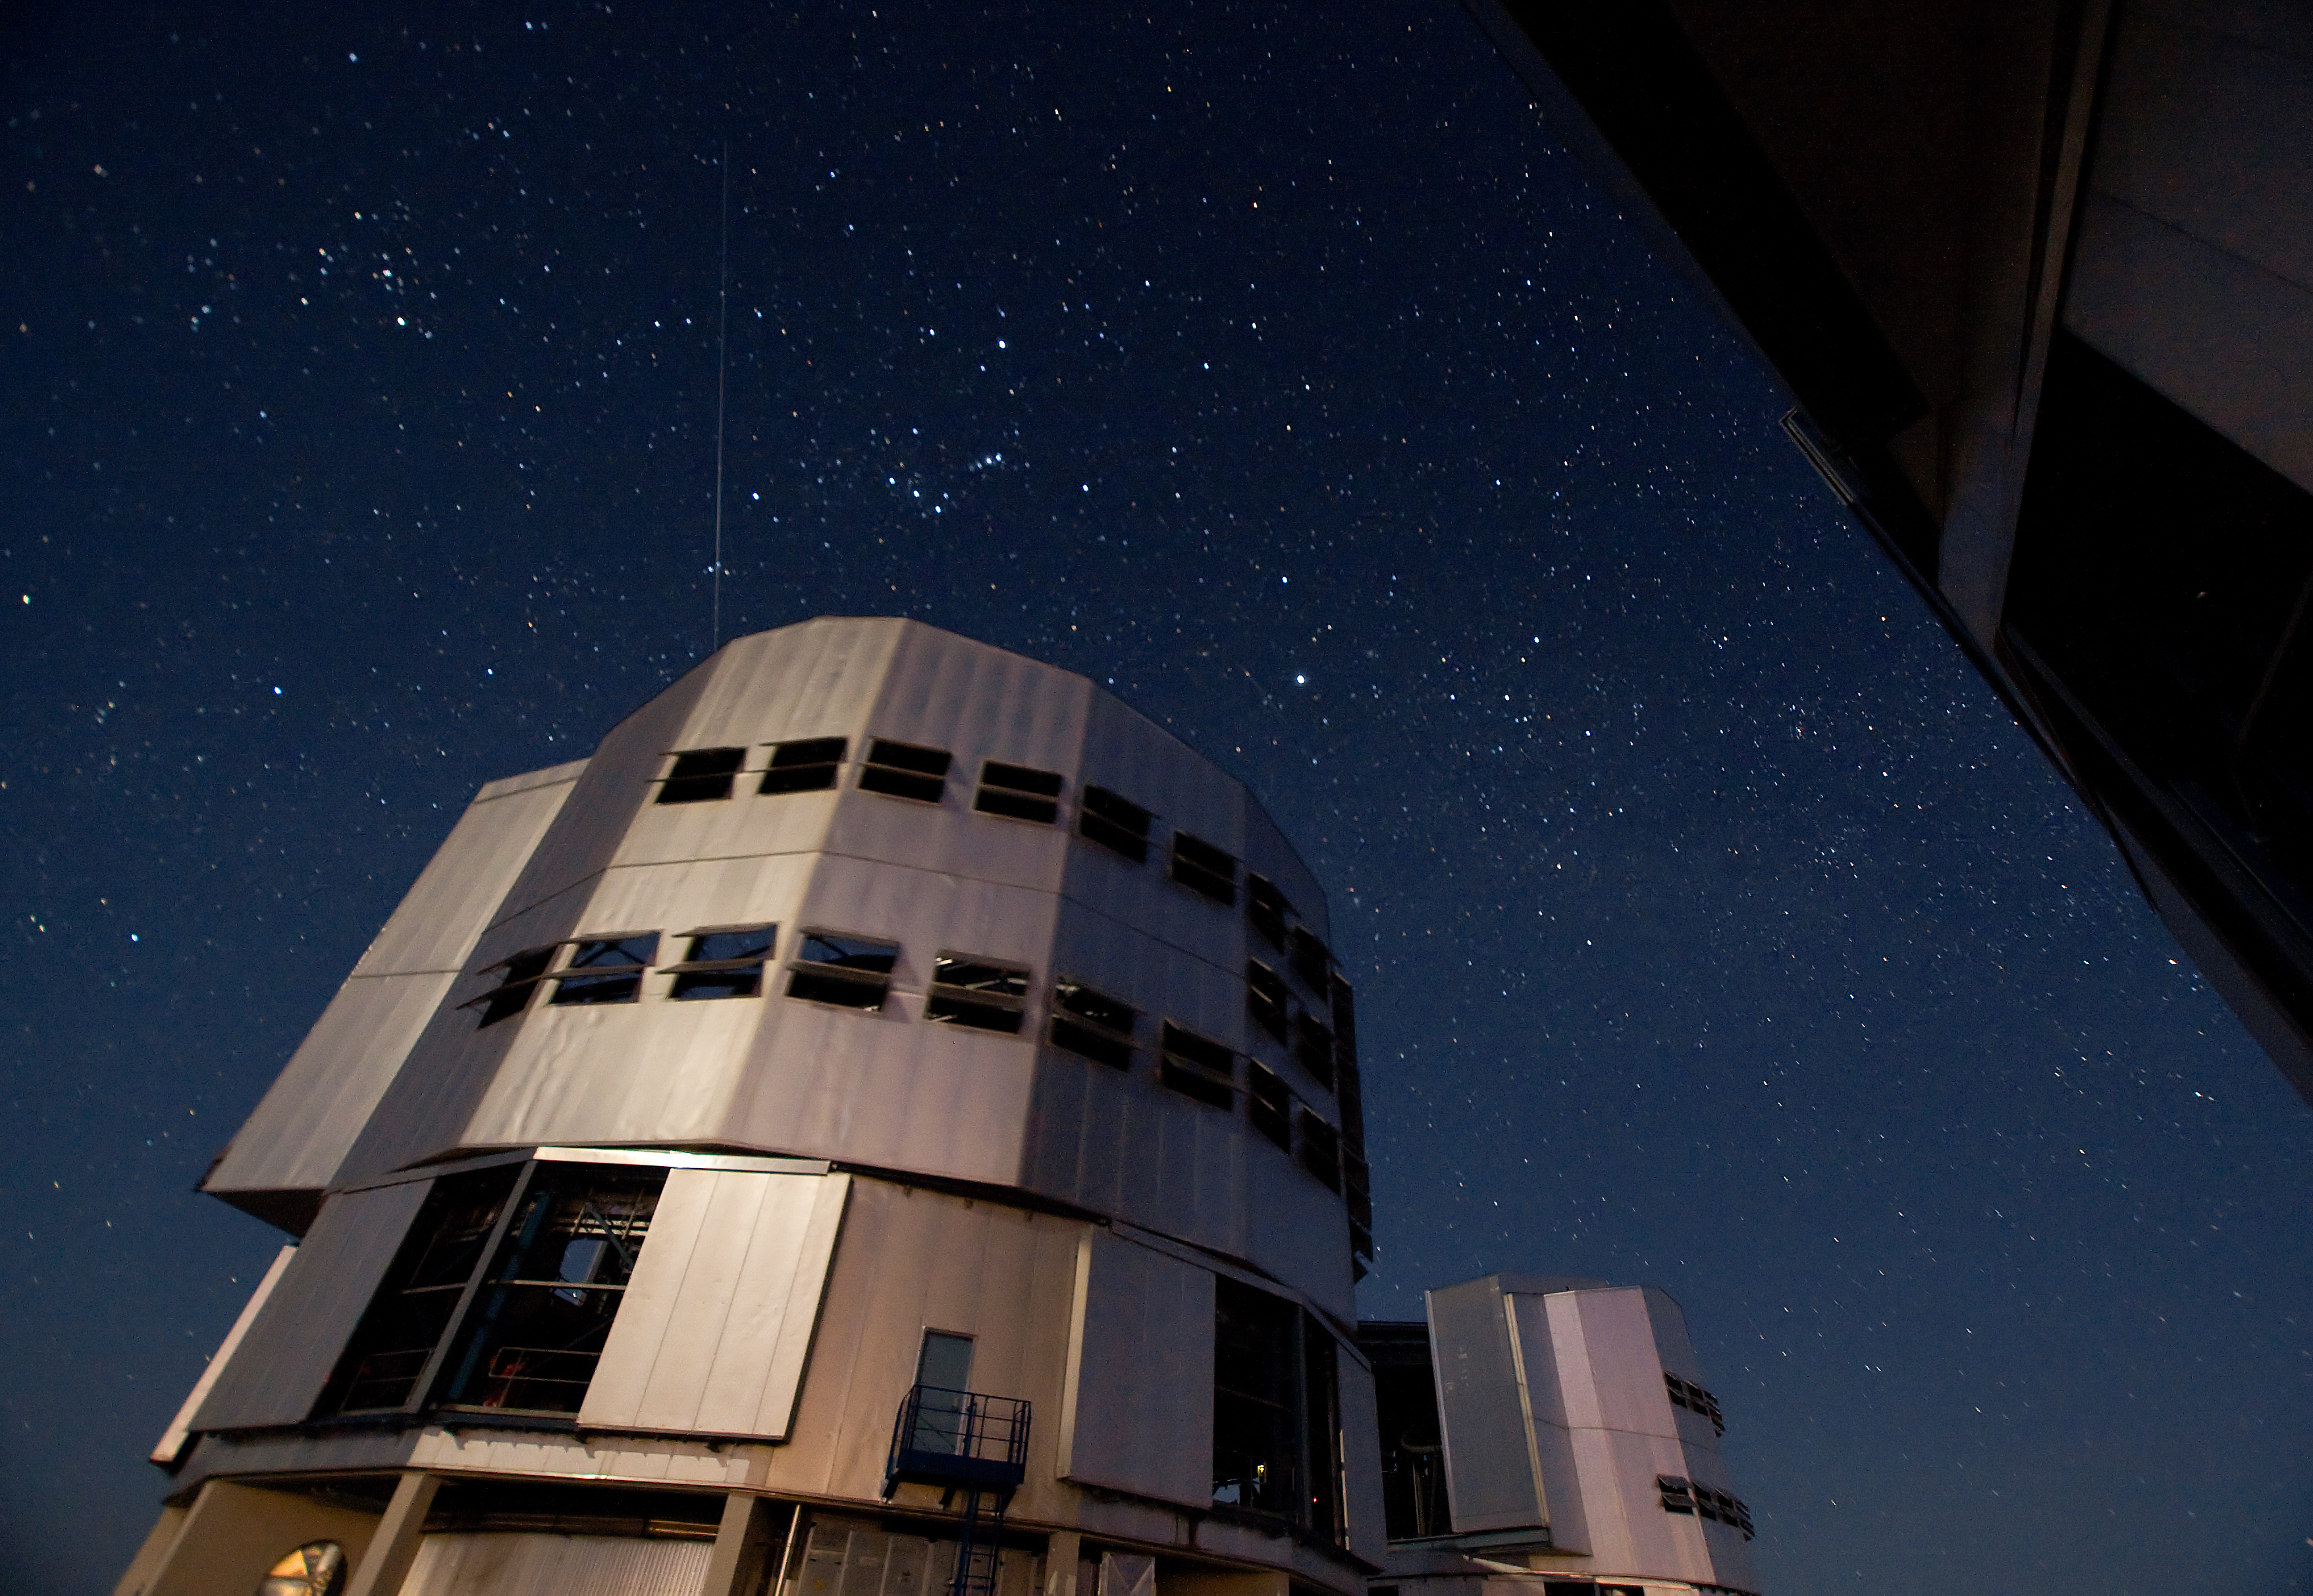

VLT Unit Telescope at Paranal

A main Unit Telescope of the Very Large Telescope (VLT) at ESO's Cerro Paranal observing site. Located in the Atacama Desert of Chile, the site is over 2600 metres above sea level, providing incredibly dry, dark viewing conditions. The VLT is the world’s most advanced optical instrument, consisting of four Unit Telescopes with main mirrors 8.2-m in diameter and four movable 1.8-m diameter Auxiliary Telescopes. The telescopes can work together, in groups of two or three, to form a giant interferometer, allowing astronomers to see details up to 25 times finer than with the individual telescopes.

Credit: Iztok Boncina/ESO